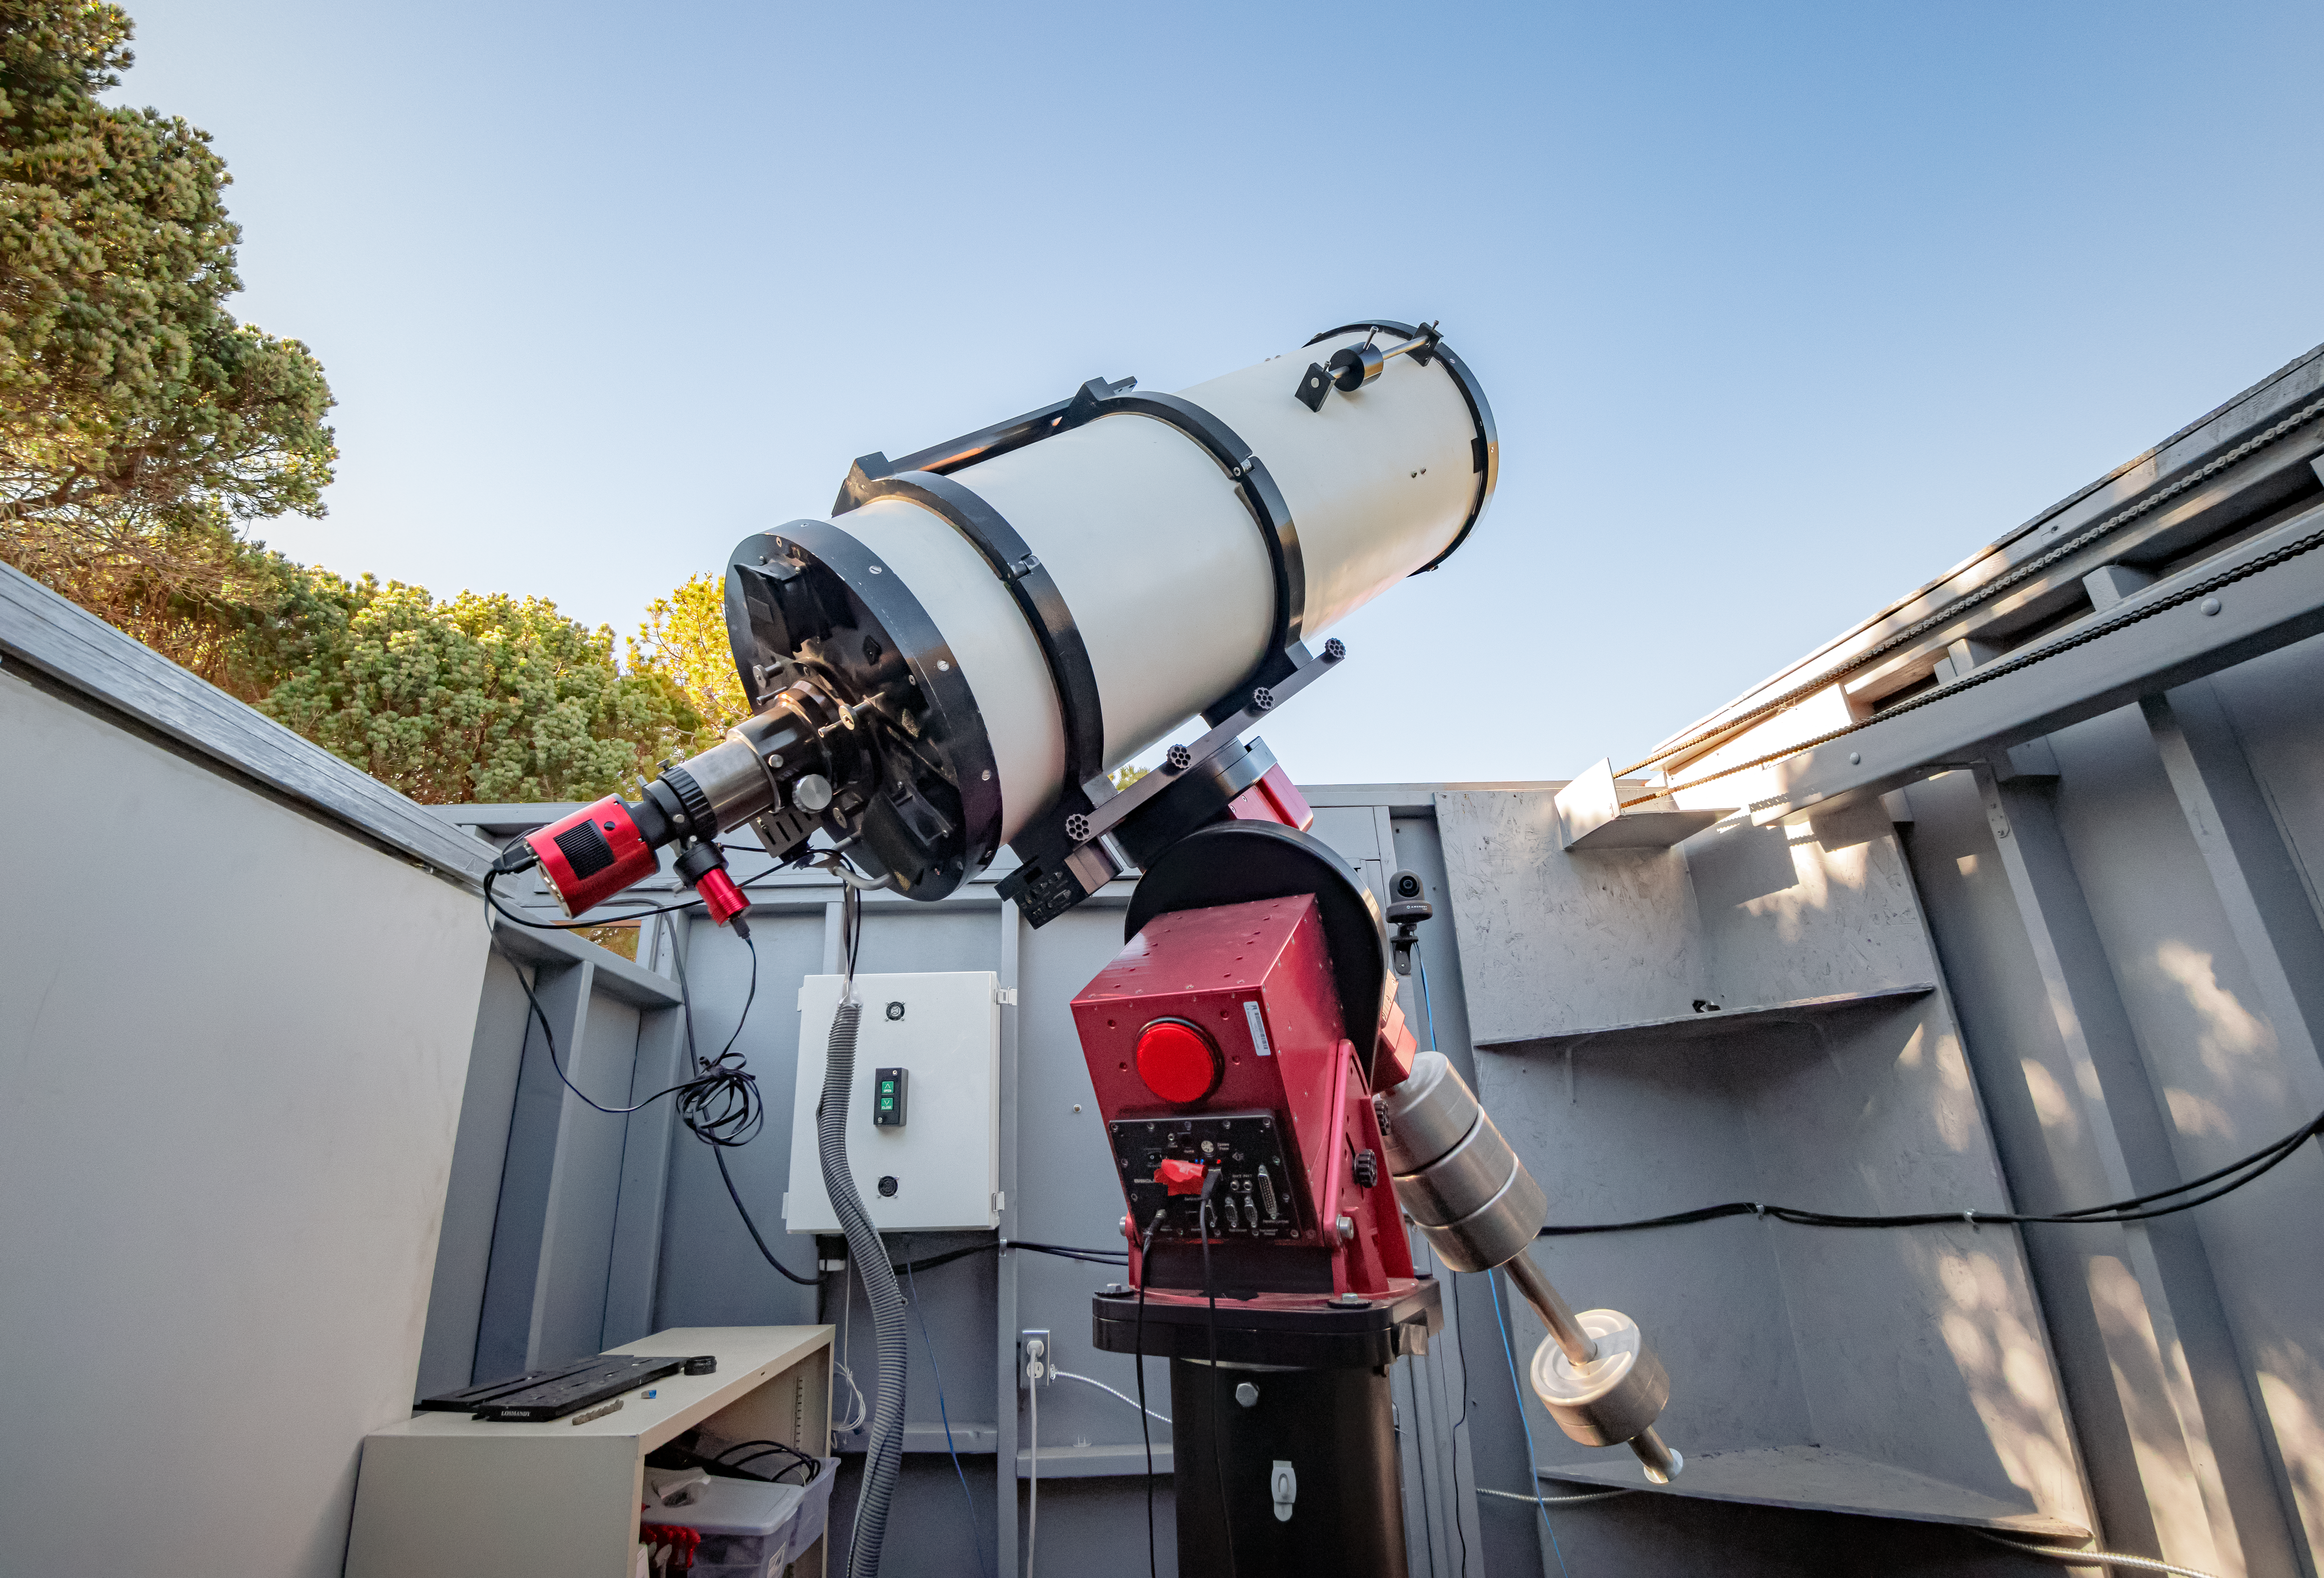

Daytime view of SOLARIO

Day-time view of SOLARIO.

Credit: KPNO/NOIRLab/AURA/NSF/P. Horálek